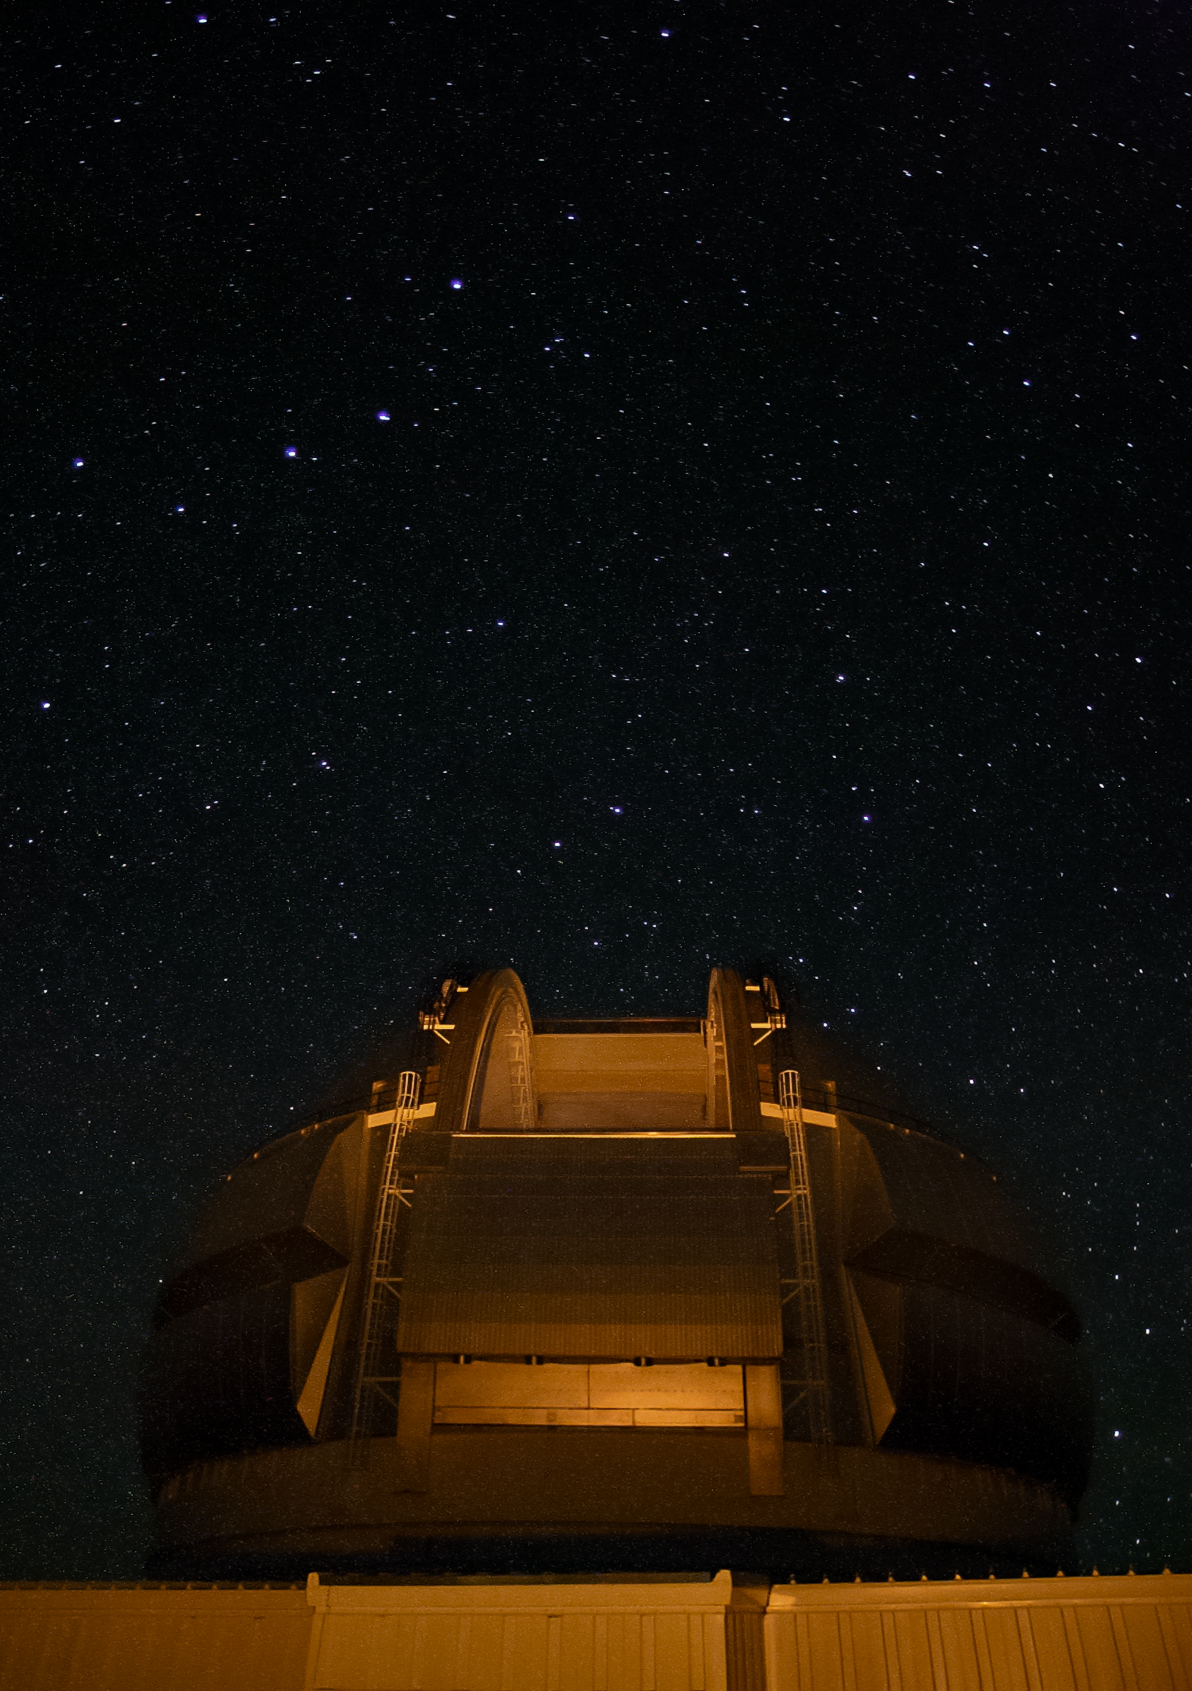

Gemini North's Laser Guide Star system

Gemini North's Laser Guide Star system creates an artificial star by shining a laser into the atmosphere. This provides a reference point for the observatory's adaptive optics system, allowing it to correct for atmospheric blurring.

Credit: International Gemini Observatory/NOIRLab/NSF/AURA